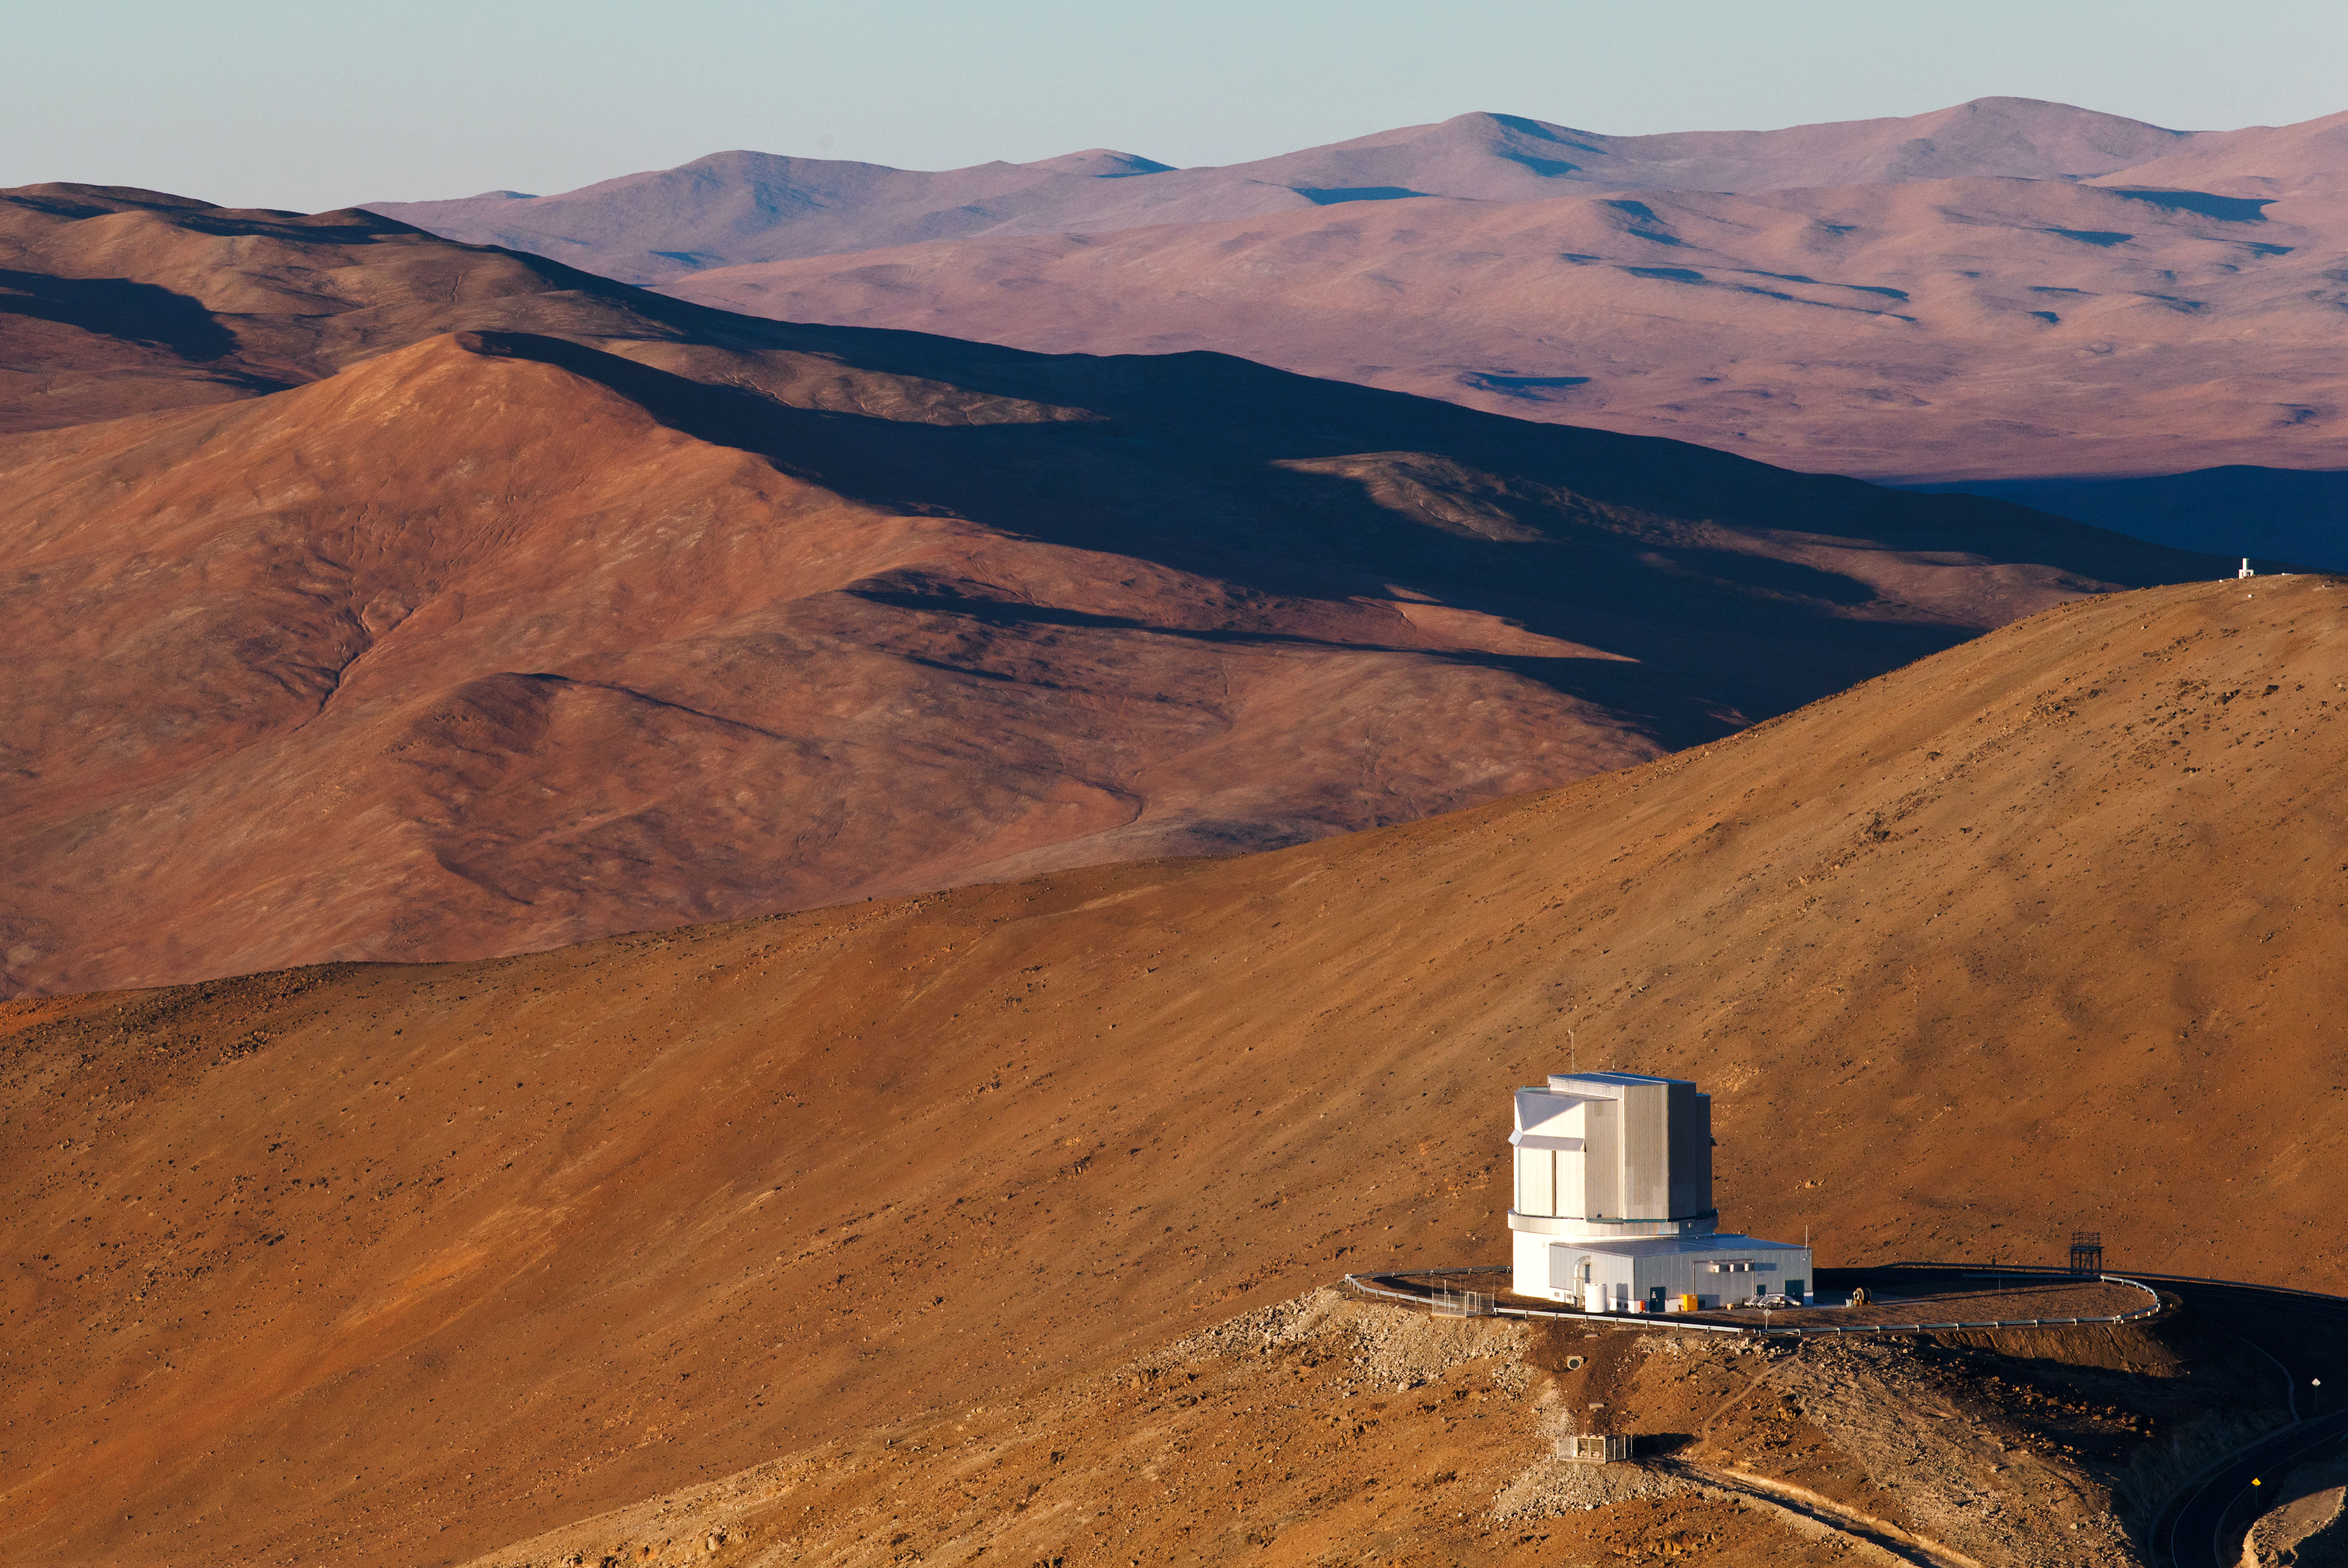

Long shadow of science

The low sun casts long shadows over the Atacama desert.

Credit: ESO/B. Tafreshi (twanight.org)